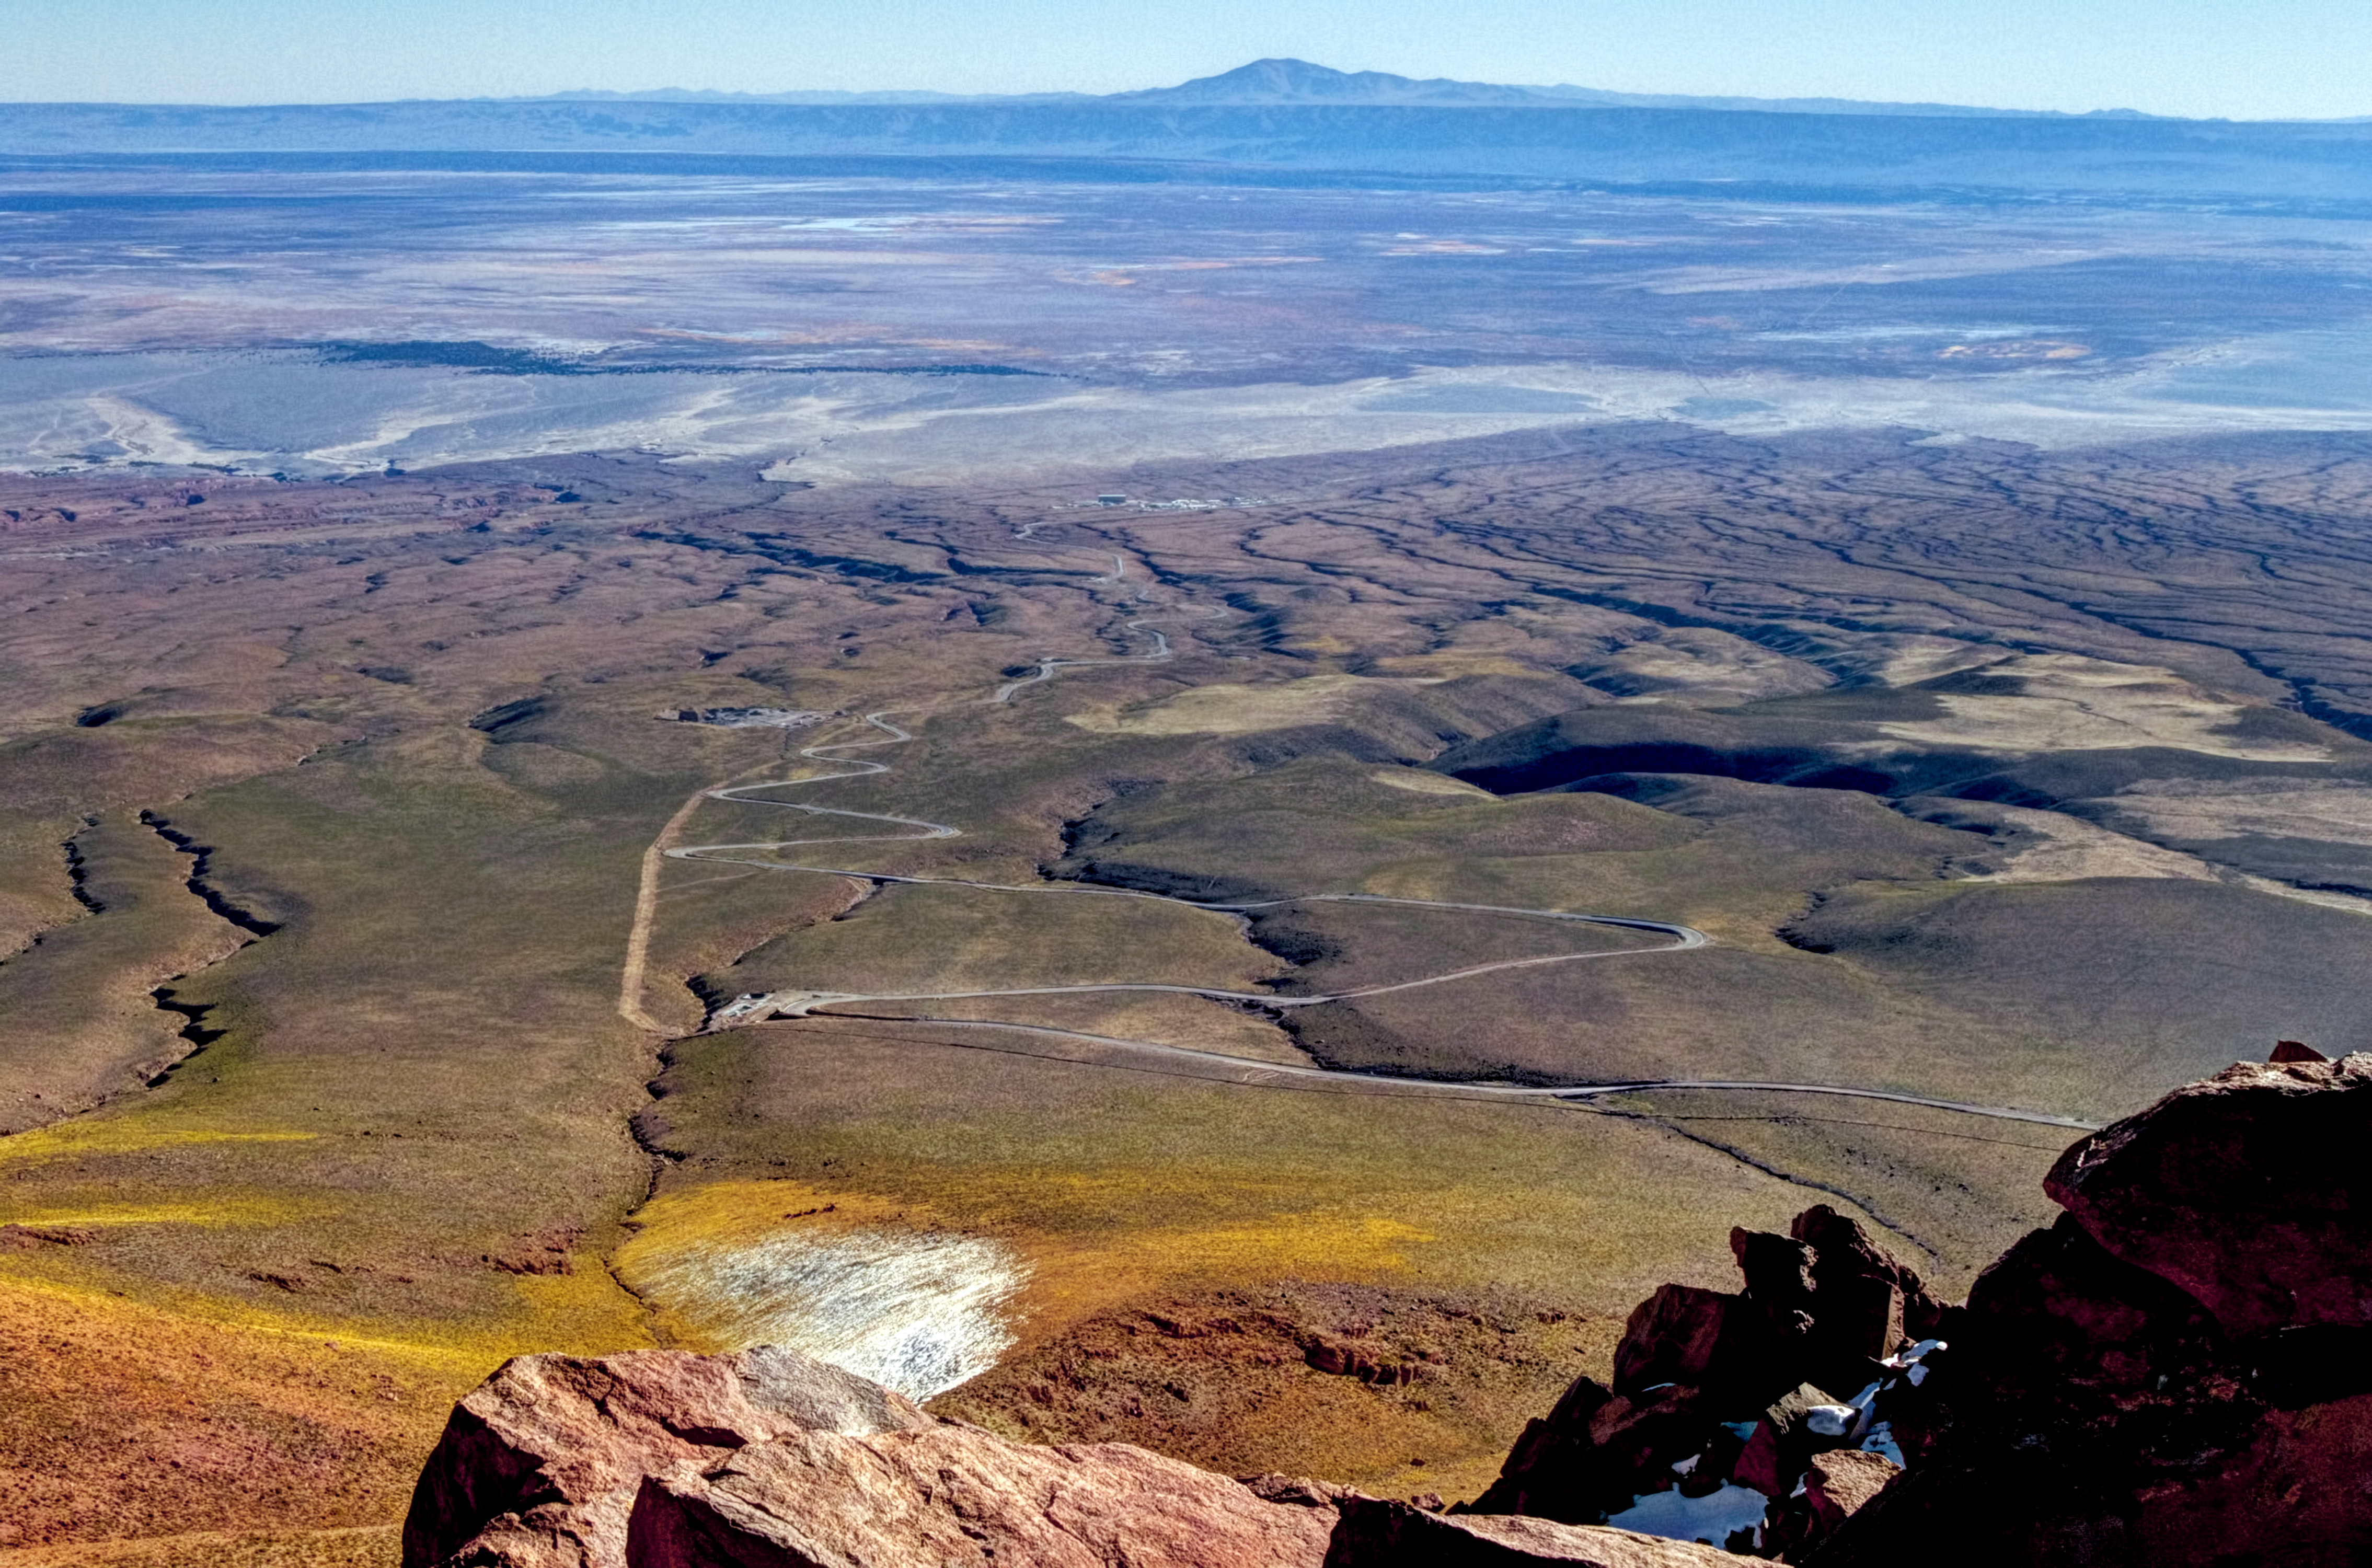

ALMA’s OSF: an oasis in the desert

At the end of the long, winding road in this image is the Atacama Large Millimeter/submillimeter Array (ALMA)’s Operational Support Facility (OSF).

The OSF serves as a base camp for contractors and staff working at ALMA and its facilities are the centre of all scientific activities related to ALMA’s daily operation.

Beyond the ALMA camp the white salt flat known as El Salar de Atacama is visible, the largest salt flat in Chile. Towards the horizon is the mountain known as Cerro Quimal, the highest mountain of the Cordillera de Domeyko, and nearby lies Pukará de Quitor (Fort of Quitor) — a pre-Columbian archaeological site.

This photograph was taken from 4660 metres above sea level by photographer José Velásquez during a Sunday trek from Cerro de Macón towards the Array Operations Site (AOS).

ALMA is the largest astronomical project in existence and is a truly global partnership between Europe, North America and East Asia, in cooperation with the Republic of Chile. Last year, ALMA was inaugurated at an official ceremony, which marked the completion of all the major systems of the array and the formal transition from a construction project to a fully-fledged observatory.

Credit: J. Velásquez/ESO